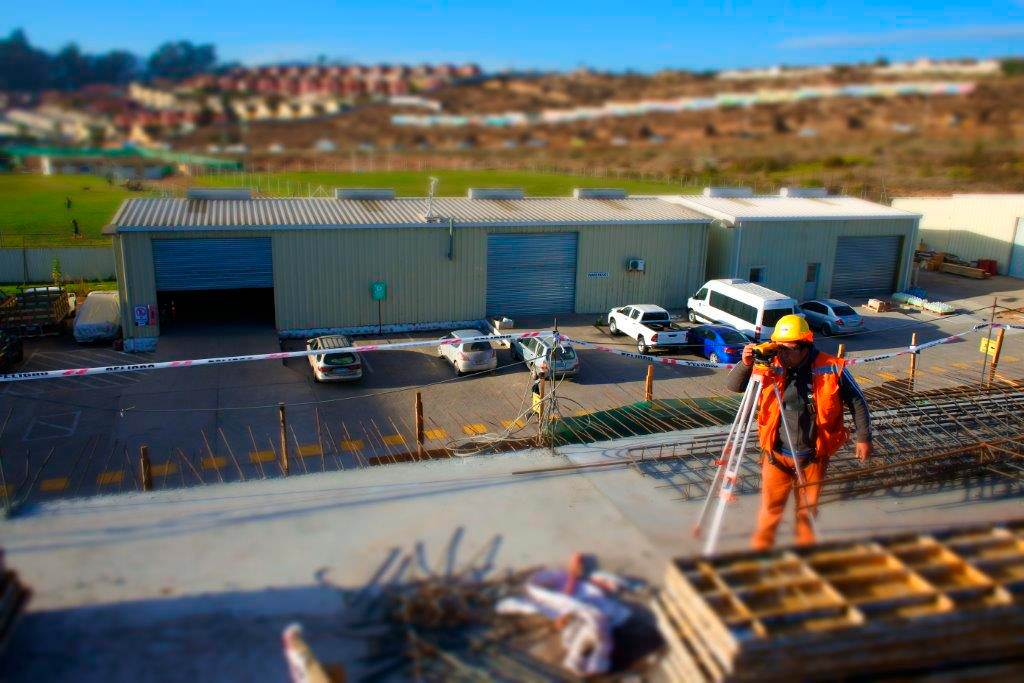

Base Facility Construction

View from the 2nd floor of the office building

Credit: Rubin Observatory/NSF/AURA